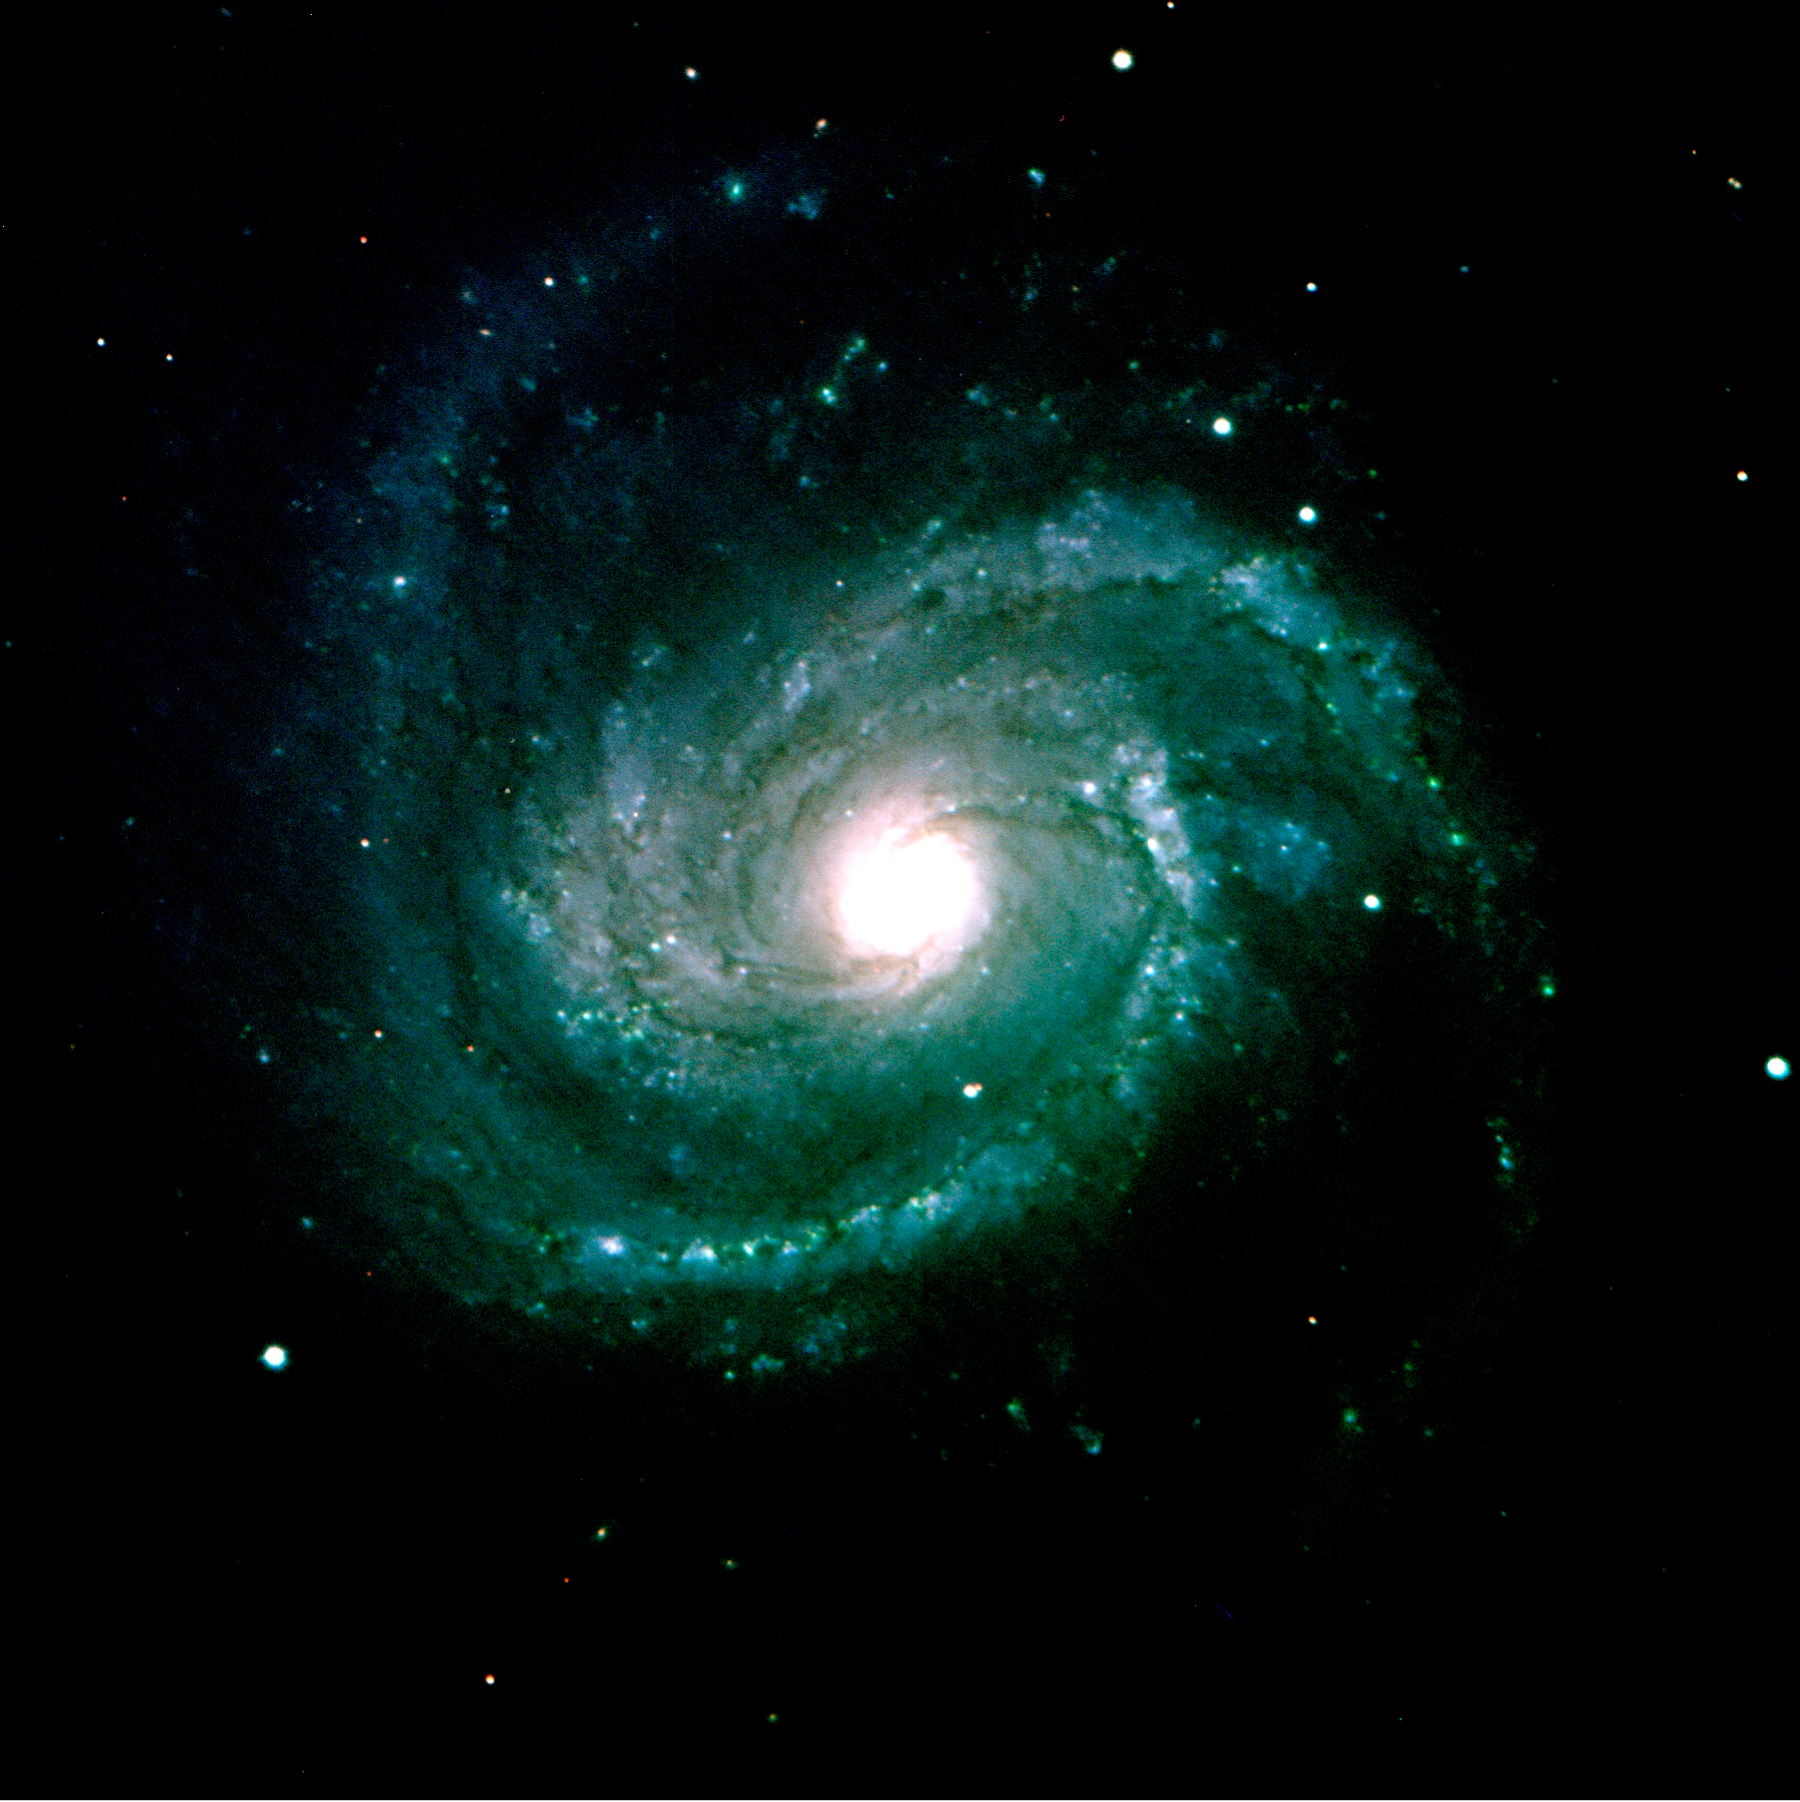

M100 / NGC 4321

Messier 100, also known as NGC 4321, is one of the largest and brightest spiral galaxies in the sky, located at about 50 million light-years from us. A composite VRI image obtained on March 3, 2002. The individual exposures lasted 180 seconds, image quality 0.7 arcsec FWHM; field 7 x 7 arcmin2 ; North is up and East is left.

Credit: ESO